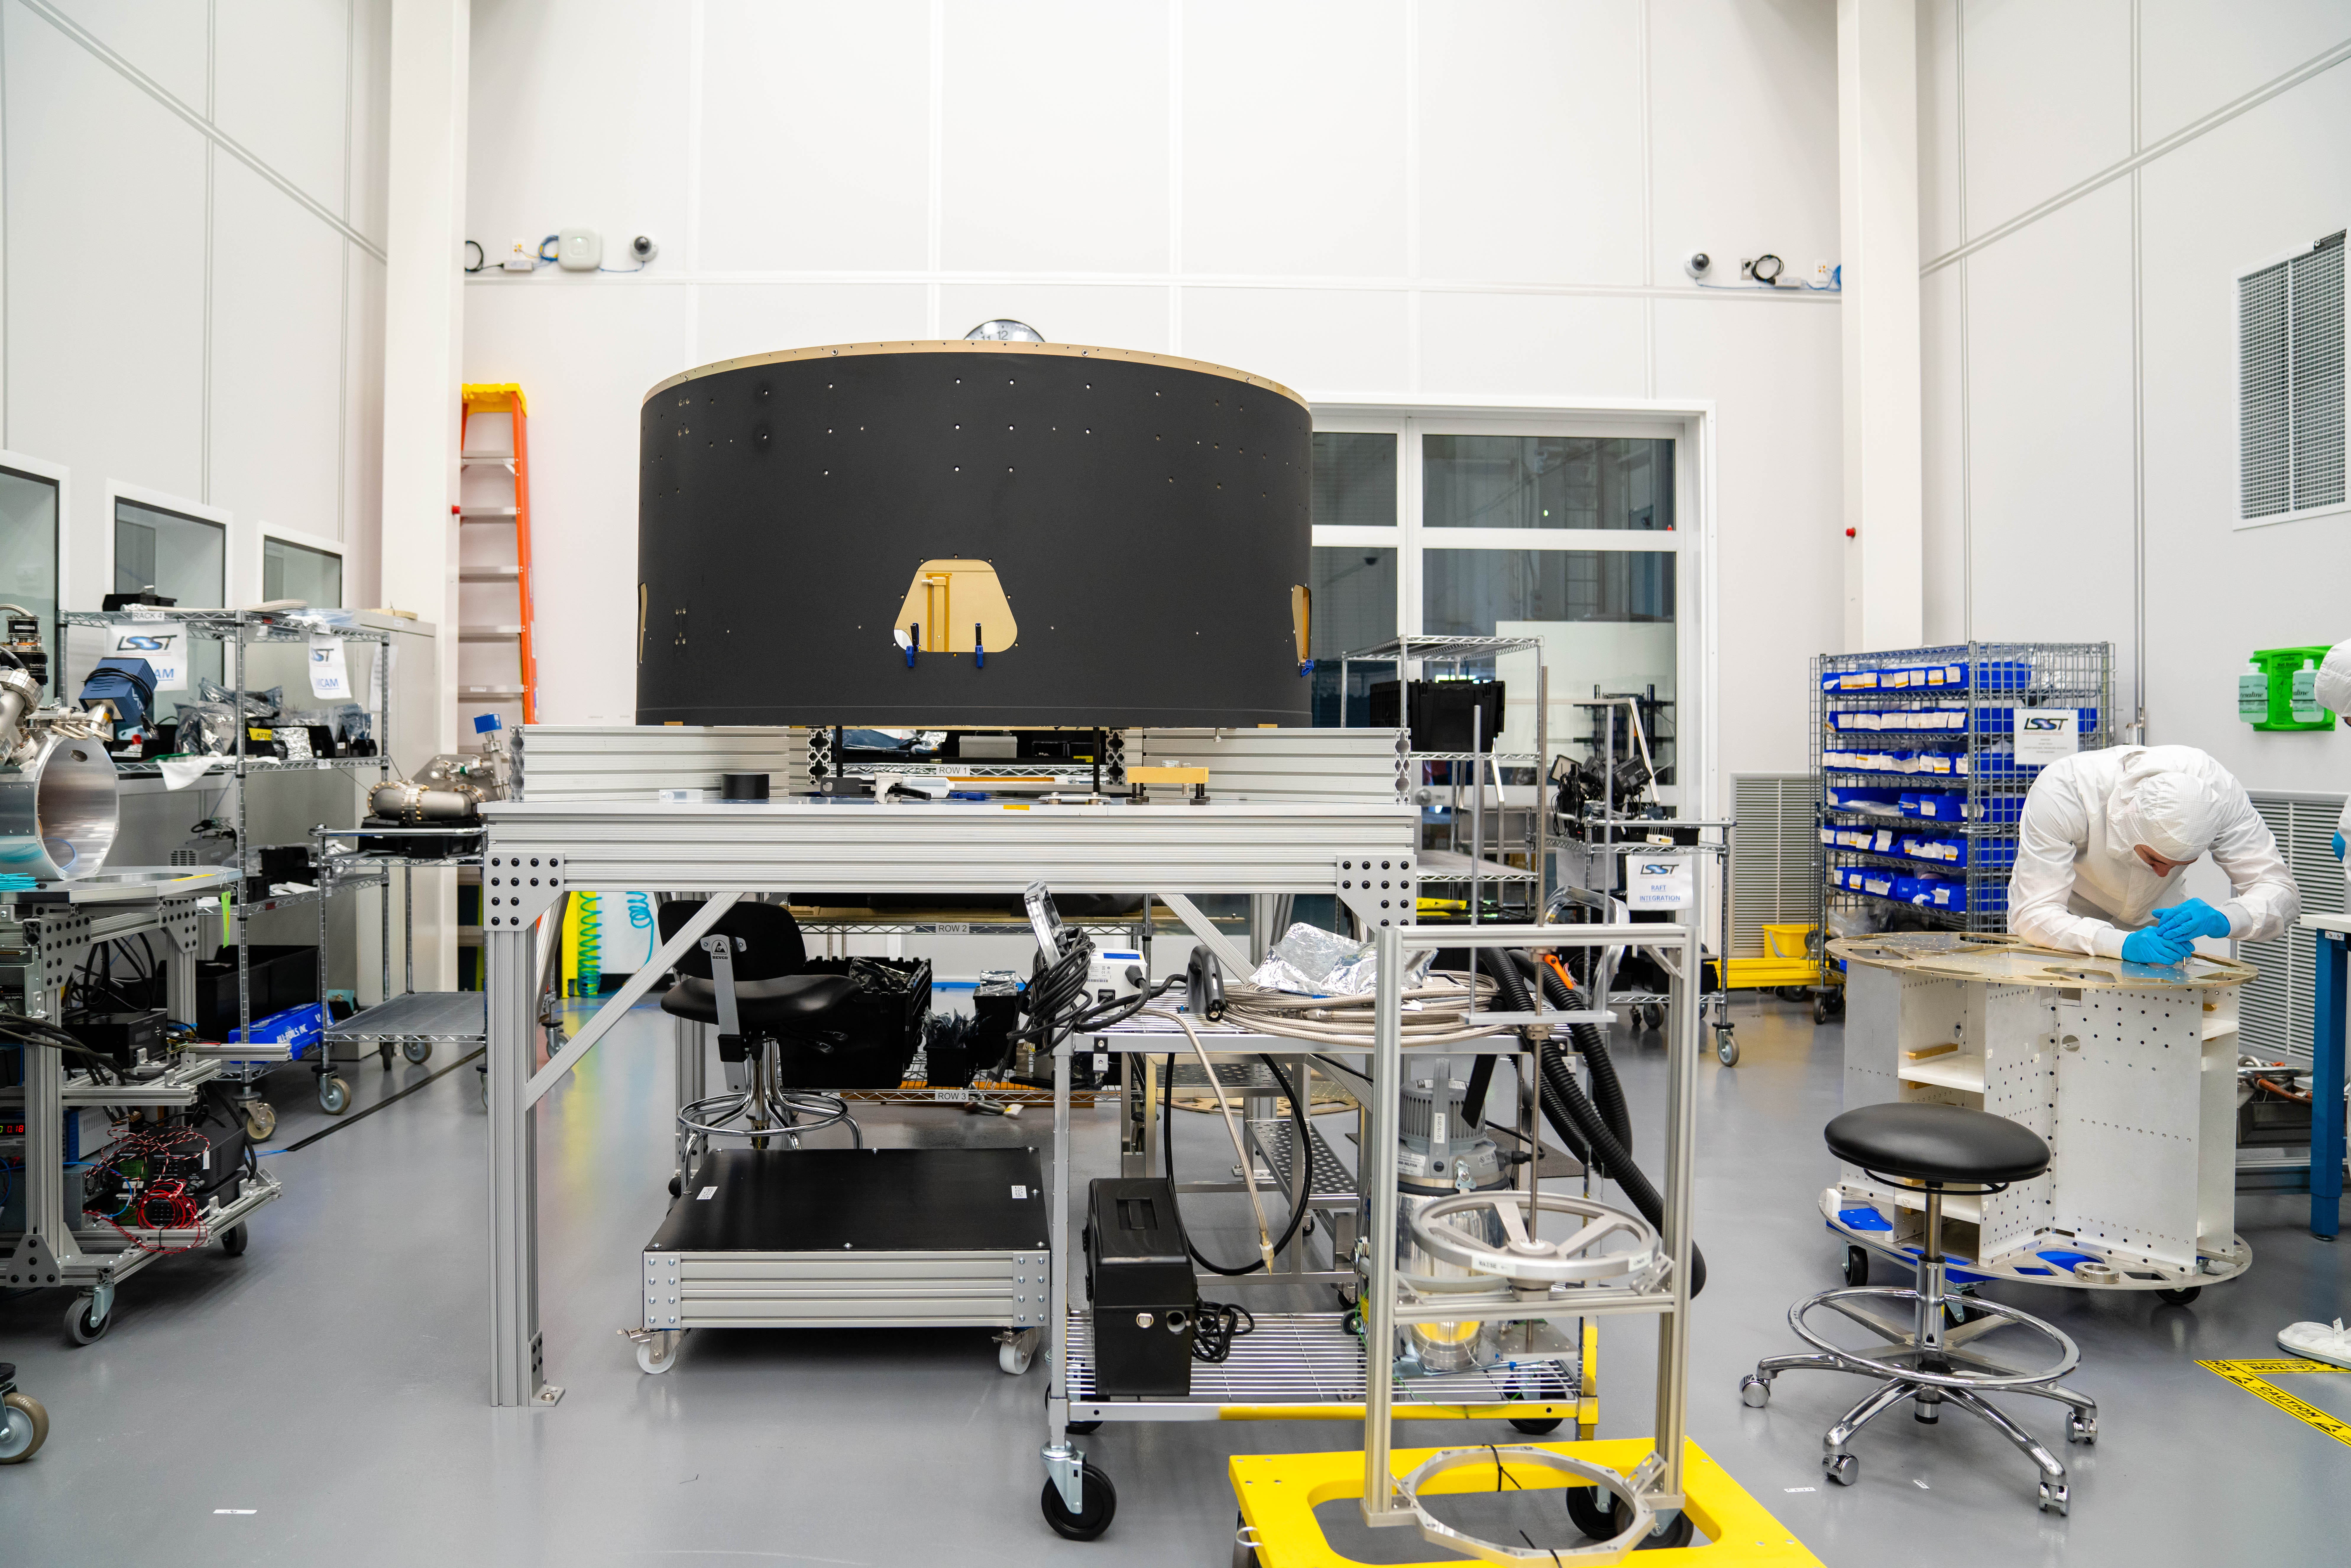

LSST Cleanroom March 2019

Members of the LSST Camera Integration and Testing team at SLAC have inserted a raft of nine imaging sensors into the body of the ComCam, a miniature version of the LSST Camera that will be used for telescope commissioning.

Credit: Farrin Abbott/SLAC National Accelerator Laboratory